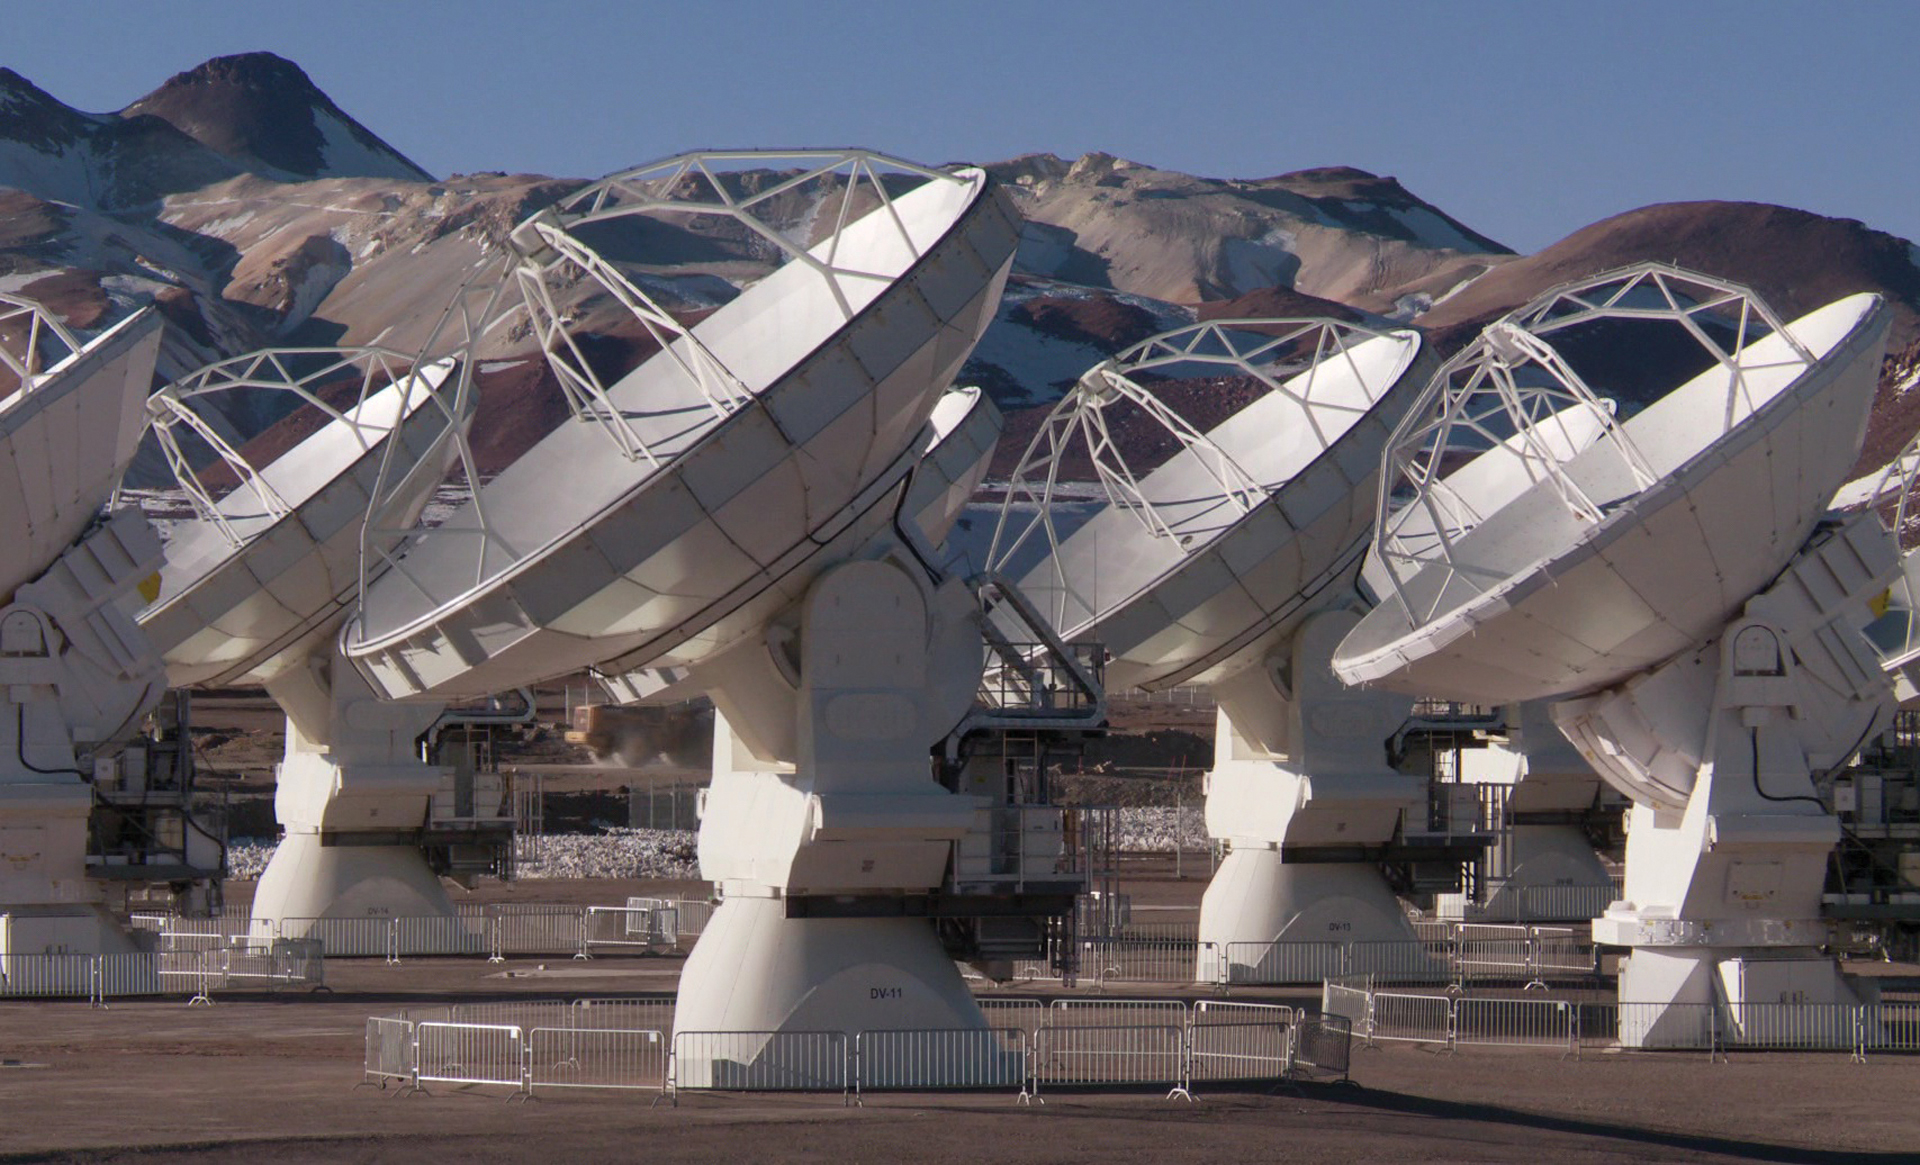

ALMA Begins Science Operations

In September 2011, ALMA officially began science operations, which meant scientists from around the world could request time to use the array and examine the universe for their proposed research. In this photo, the multinational antennas of the array move as one.

Credit: W. Garnier, ALMA (ESO/NAOJ/NRAO)